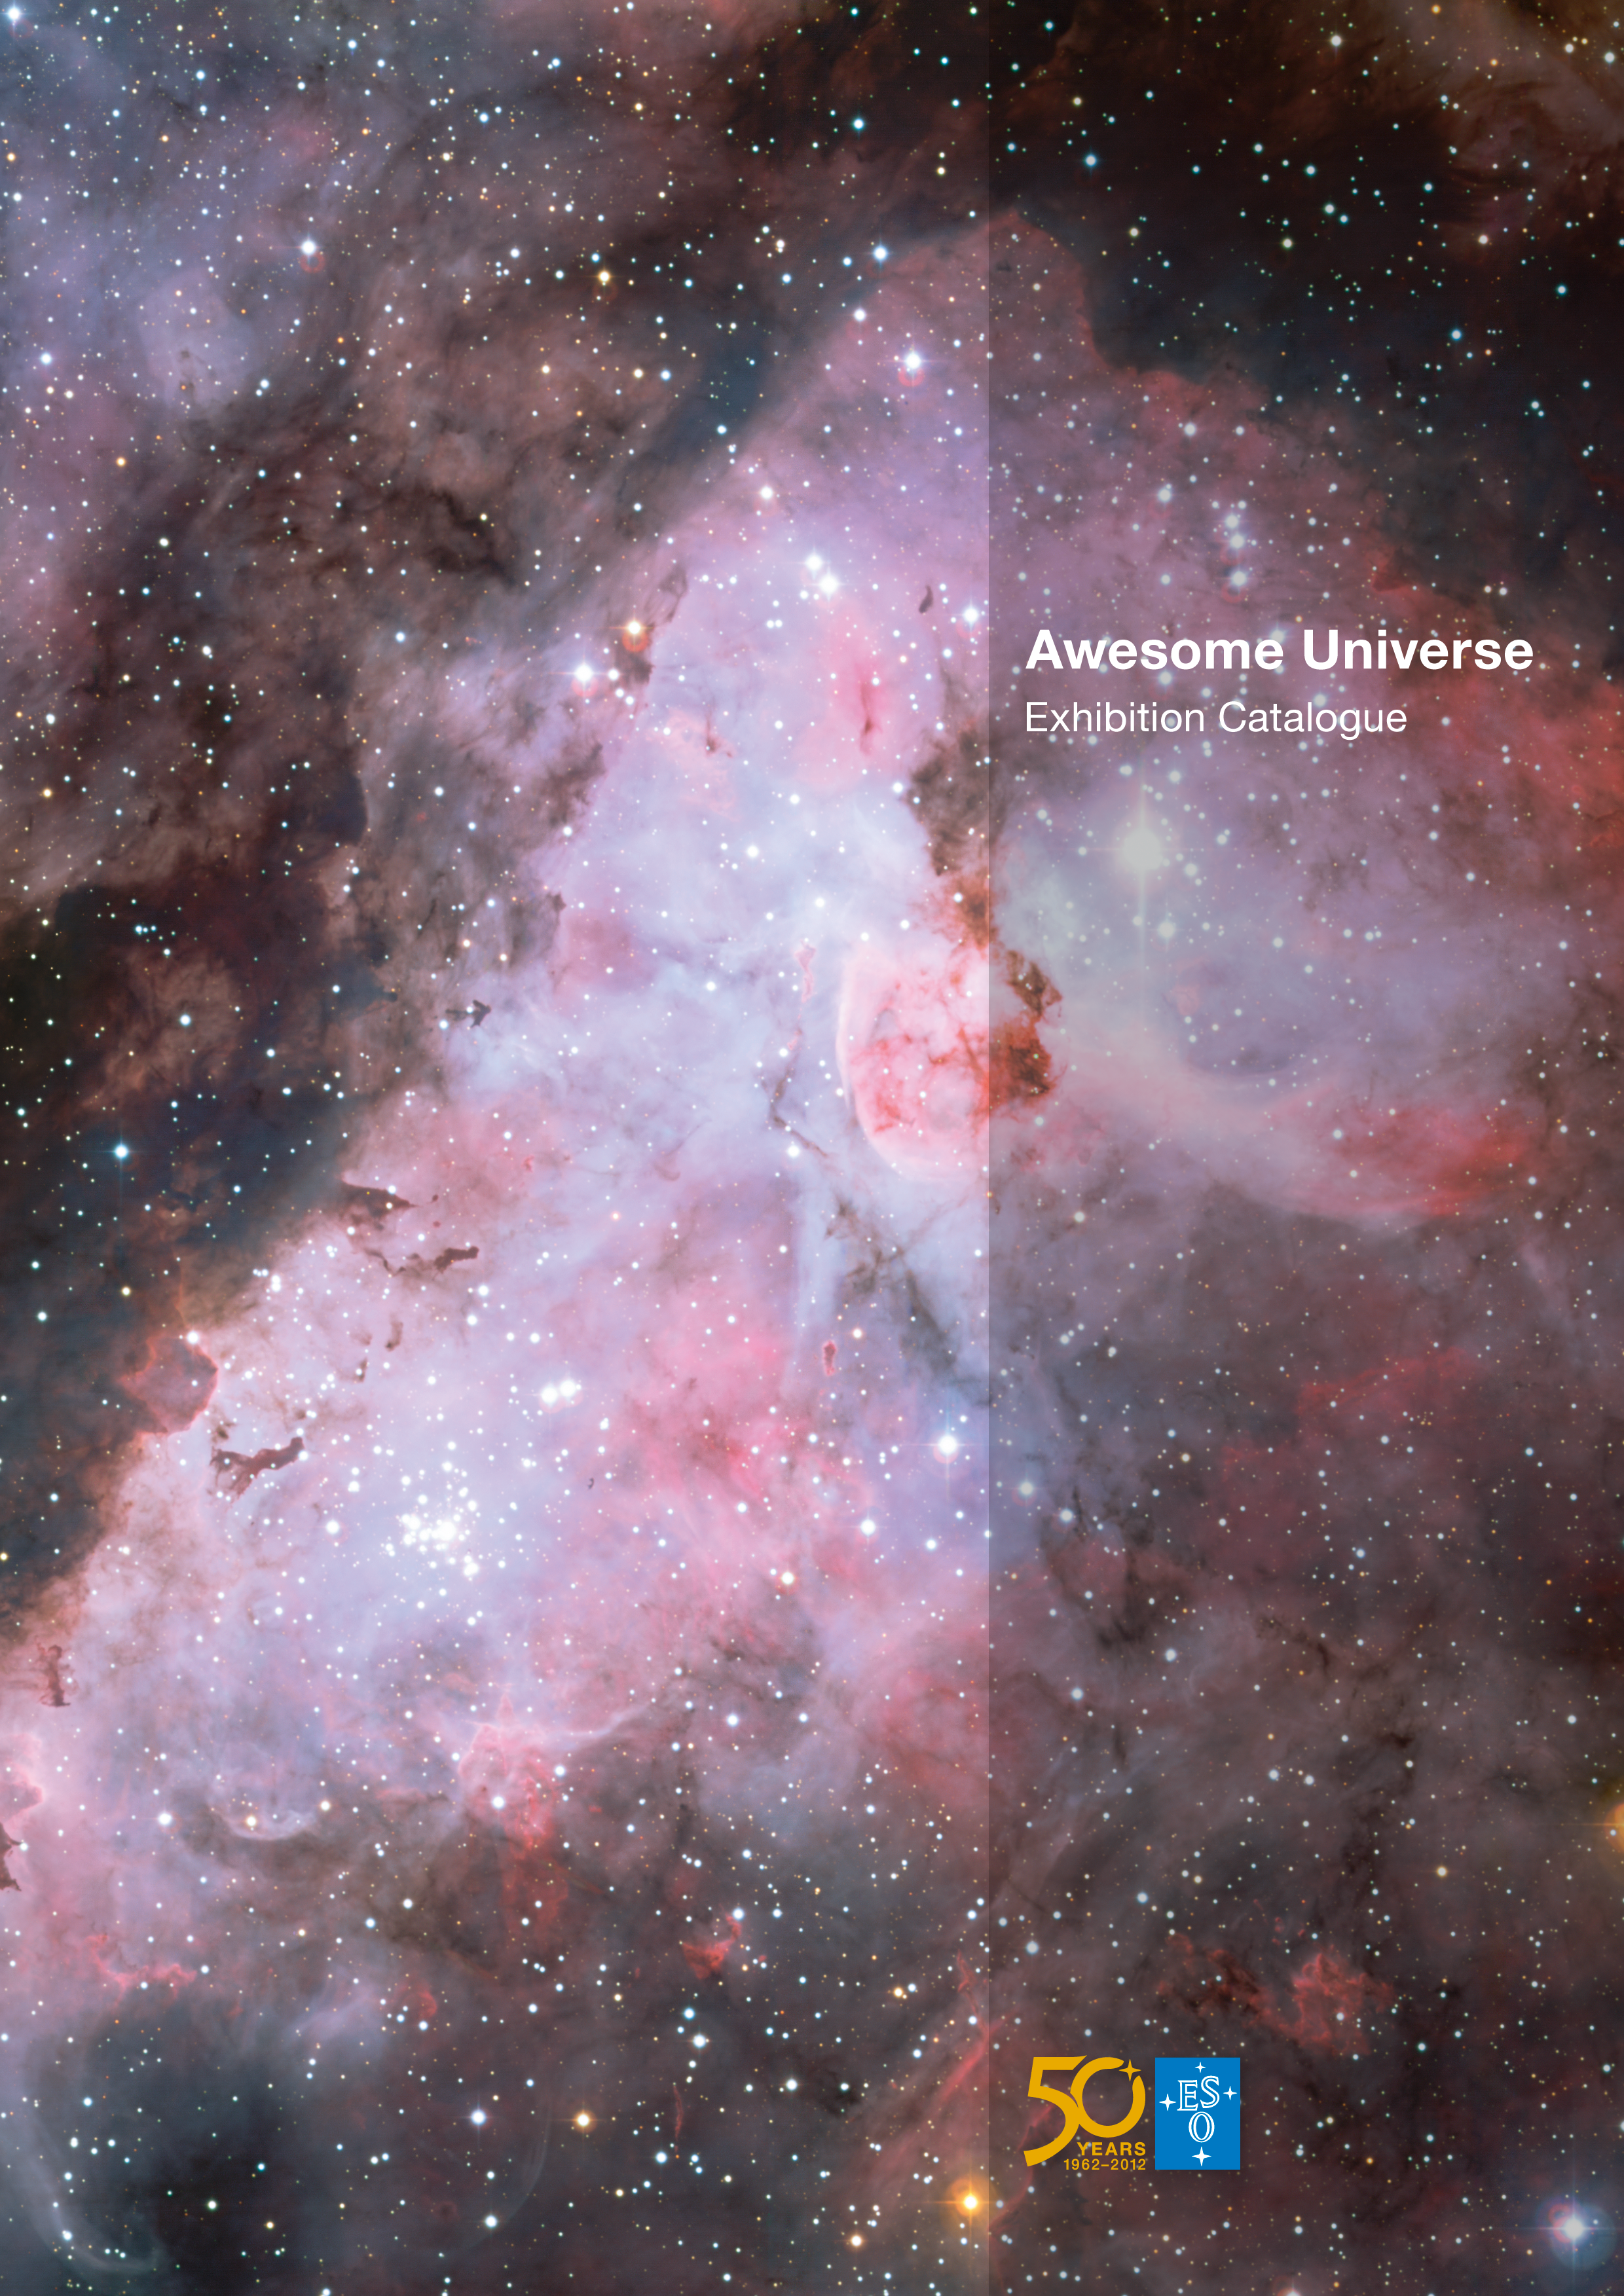

Book: Awesome Universe exhibition catalogue (English)

This is the catalogue for "Awesome Universe — the Cosmos through the eyes of the European Southern Observatory" — a series of public exhibitions celebrating 50 years of Europe’s quest to explore the southern sky. It is presented internationally, in cooperation with ESO’s partners in Europe and around the world. Visitors to Awesome Universe exhibitions will discover these visually stunning images, showcasing celestial objects such as galaxies, nebulae, and star clusters as seen by ESO’s observatories, as well as beautiful images of the observatories themselves, which are located in some of the most unusual places on Earth.

To find out more about the Awesome Universe exhibitions, visit the Awesome Universe pages.

Credit: ESO